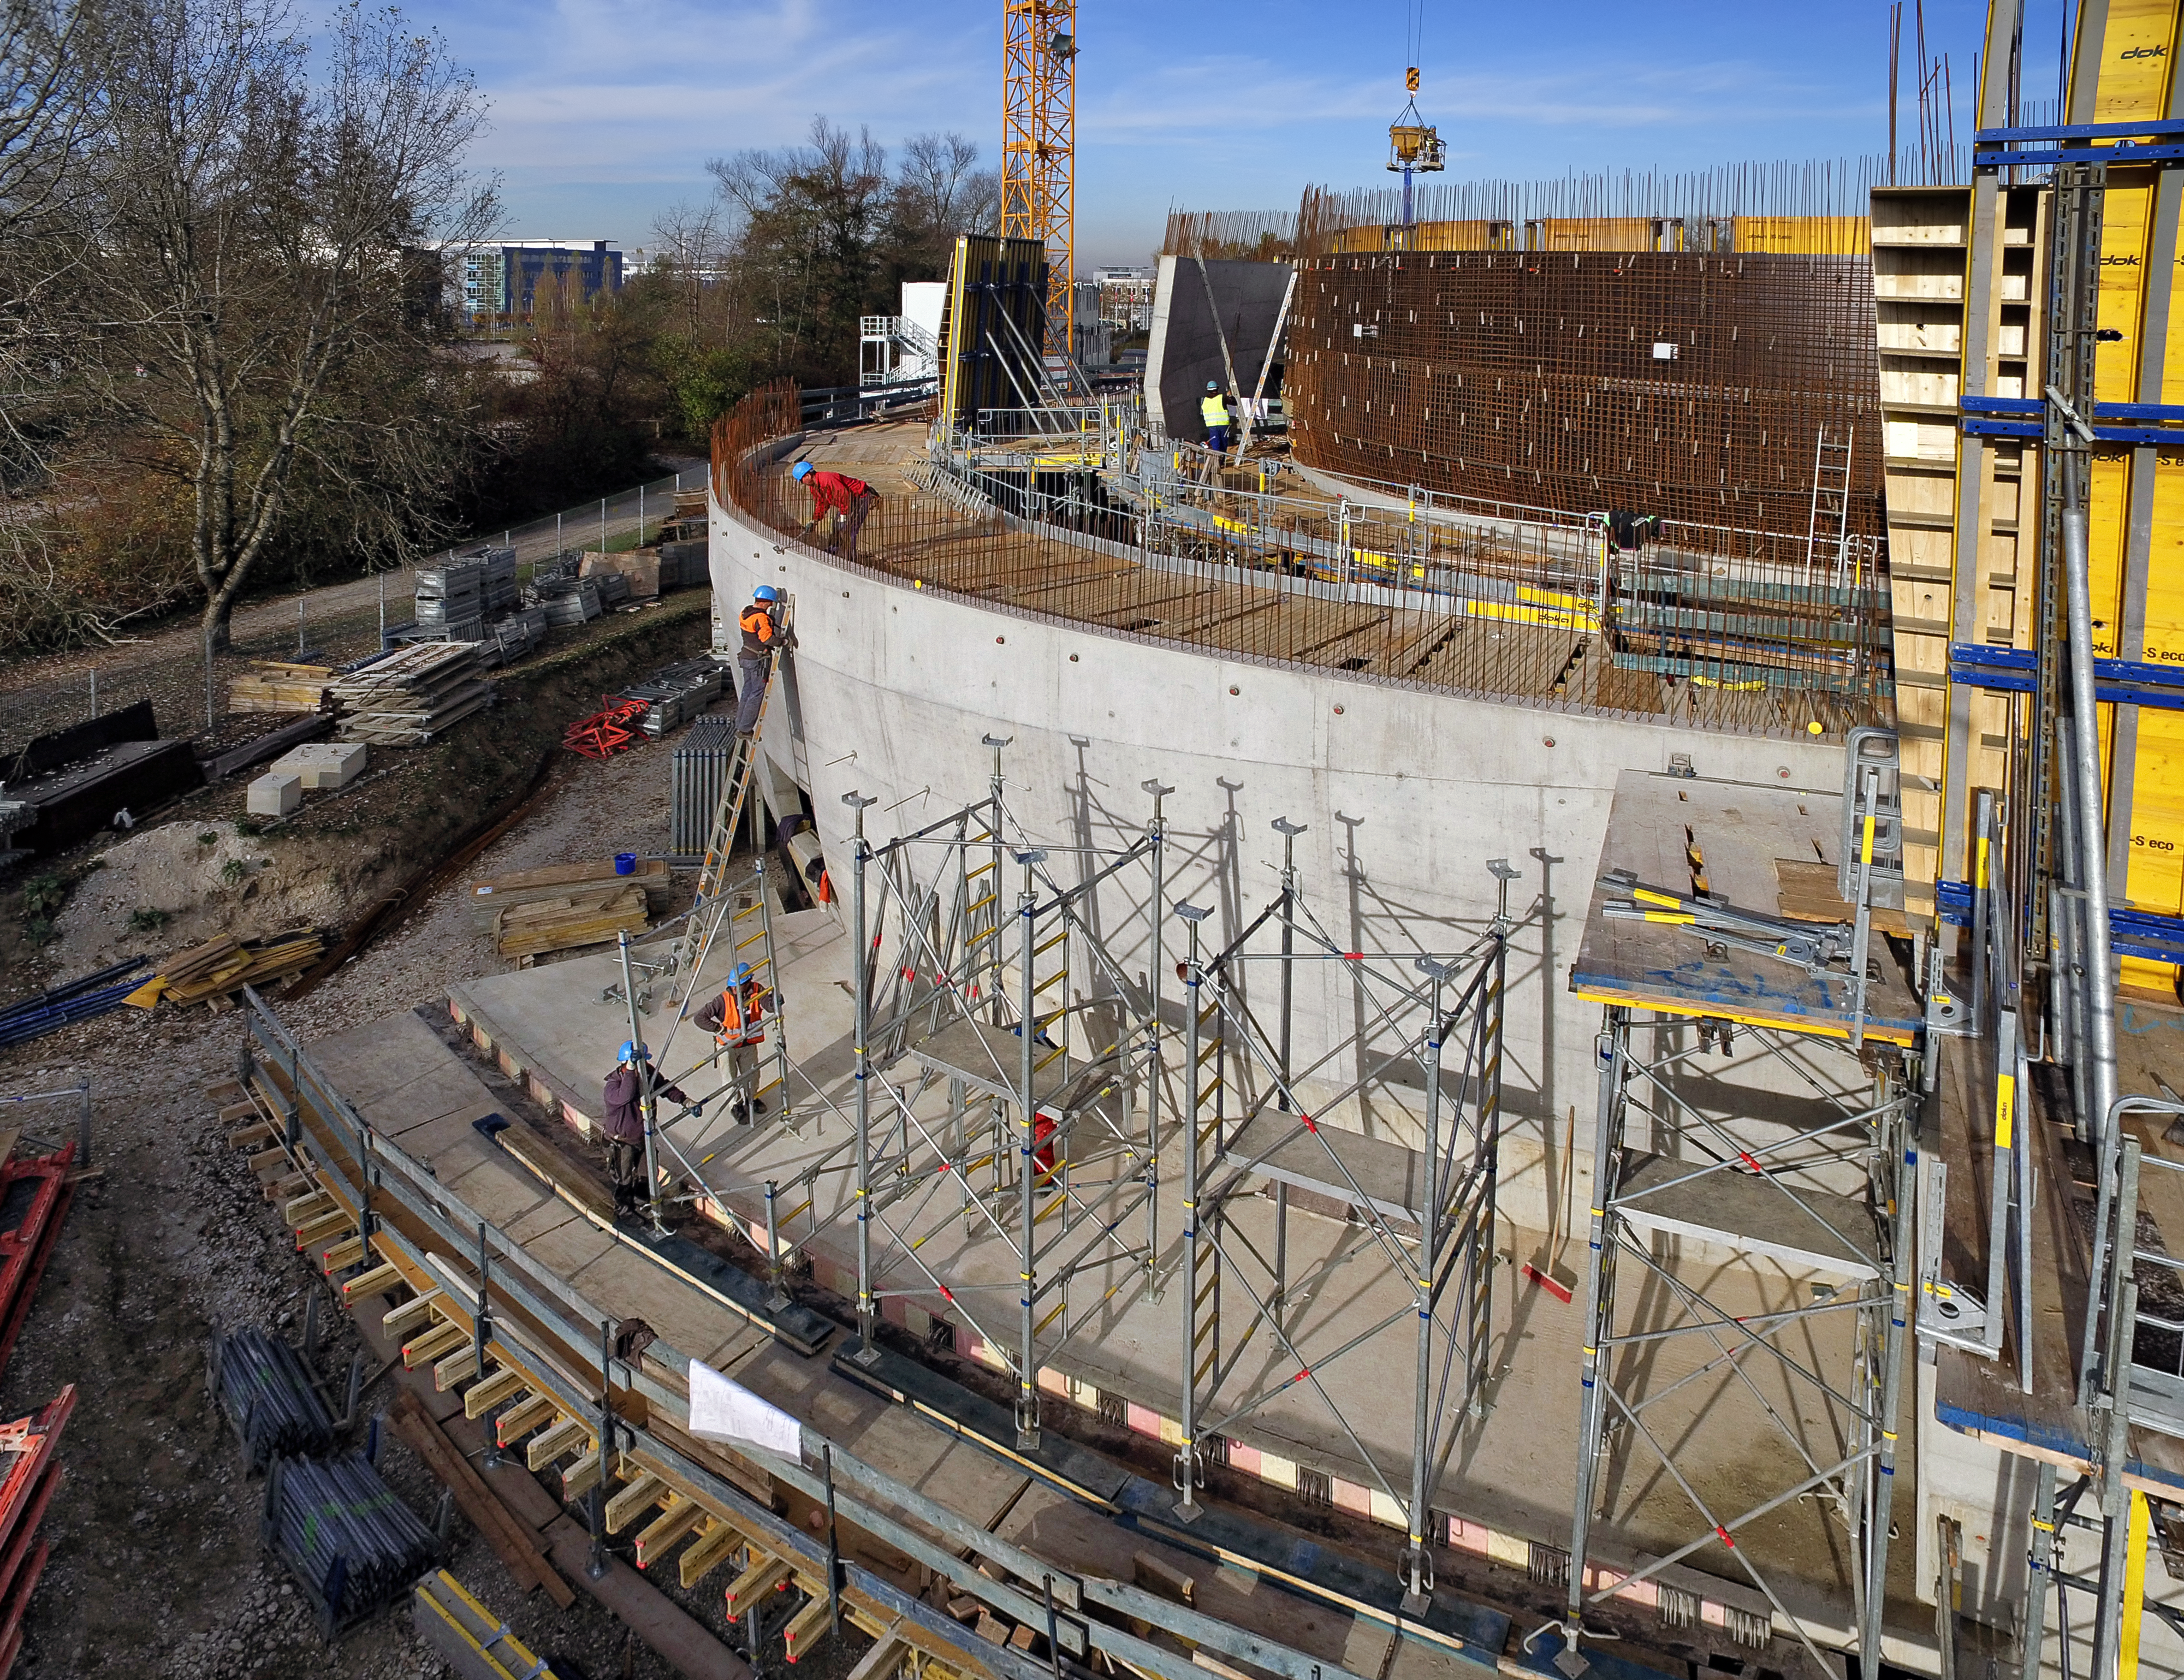

A Supernova in progress!

This drone photograph shows the construction of ESO's Supernova Planetarium & Visitor Centre from a dizzying perspective.

Credit: TUM-FSD/ESO. Supported by Autel Robotics and TUM-FSD